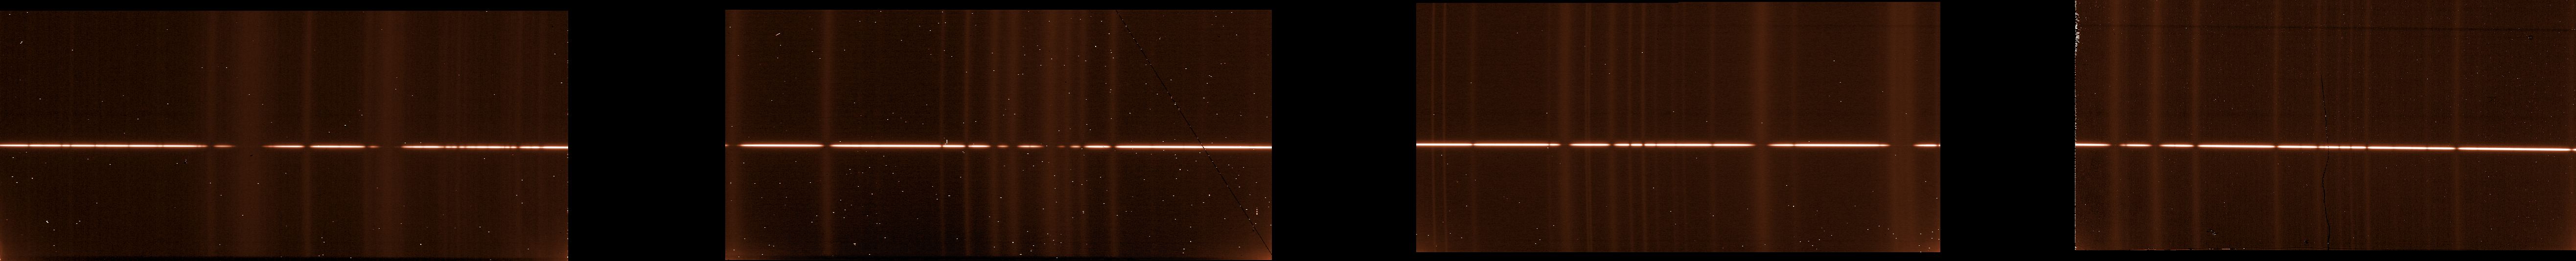

The spectrum of star HR7235

The spectrum of star HR7235, straight from CRIRES. The infrared light from the star was strongly dispersed by the spectrograph, spreading its colours from 2.89 μm to 2.97 μm (left to right) on the four detectors, that recorded the intensity of the light. The vertical lines correspond to features in the atmosphere, absorbing the light at specific colours. The images are peppered with many “hot pixels”, defects of the detectors that are removed by combining several spectra.

Credit: ESO